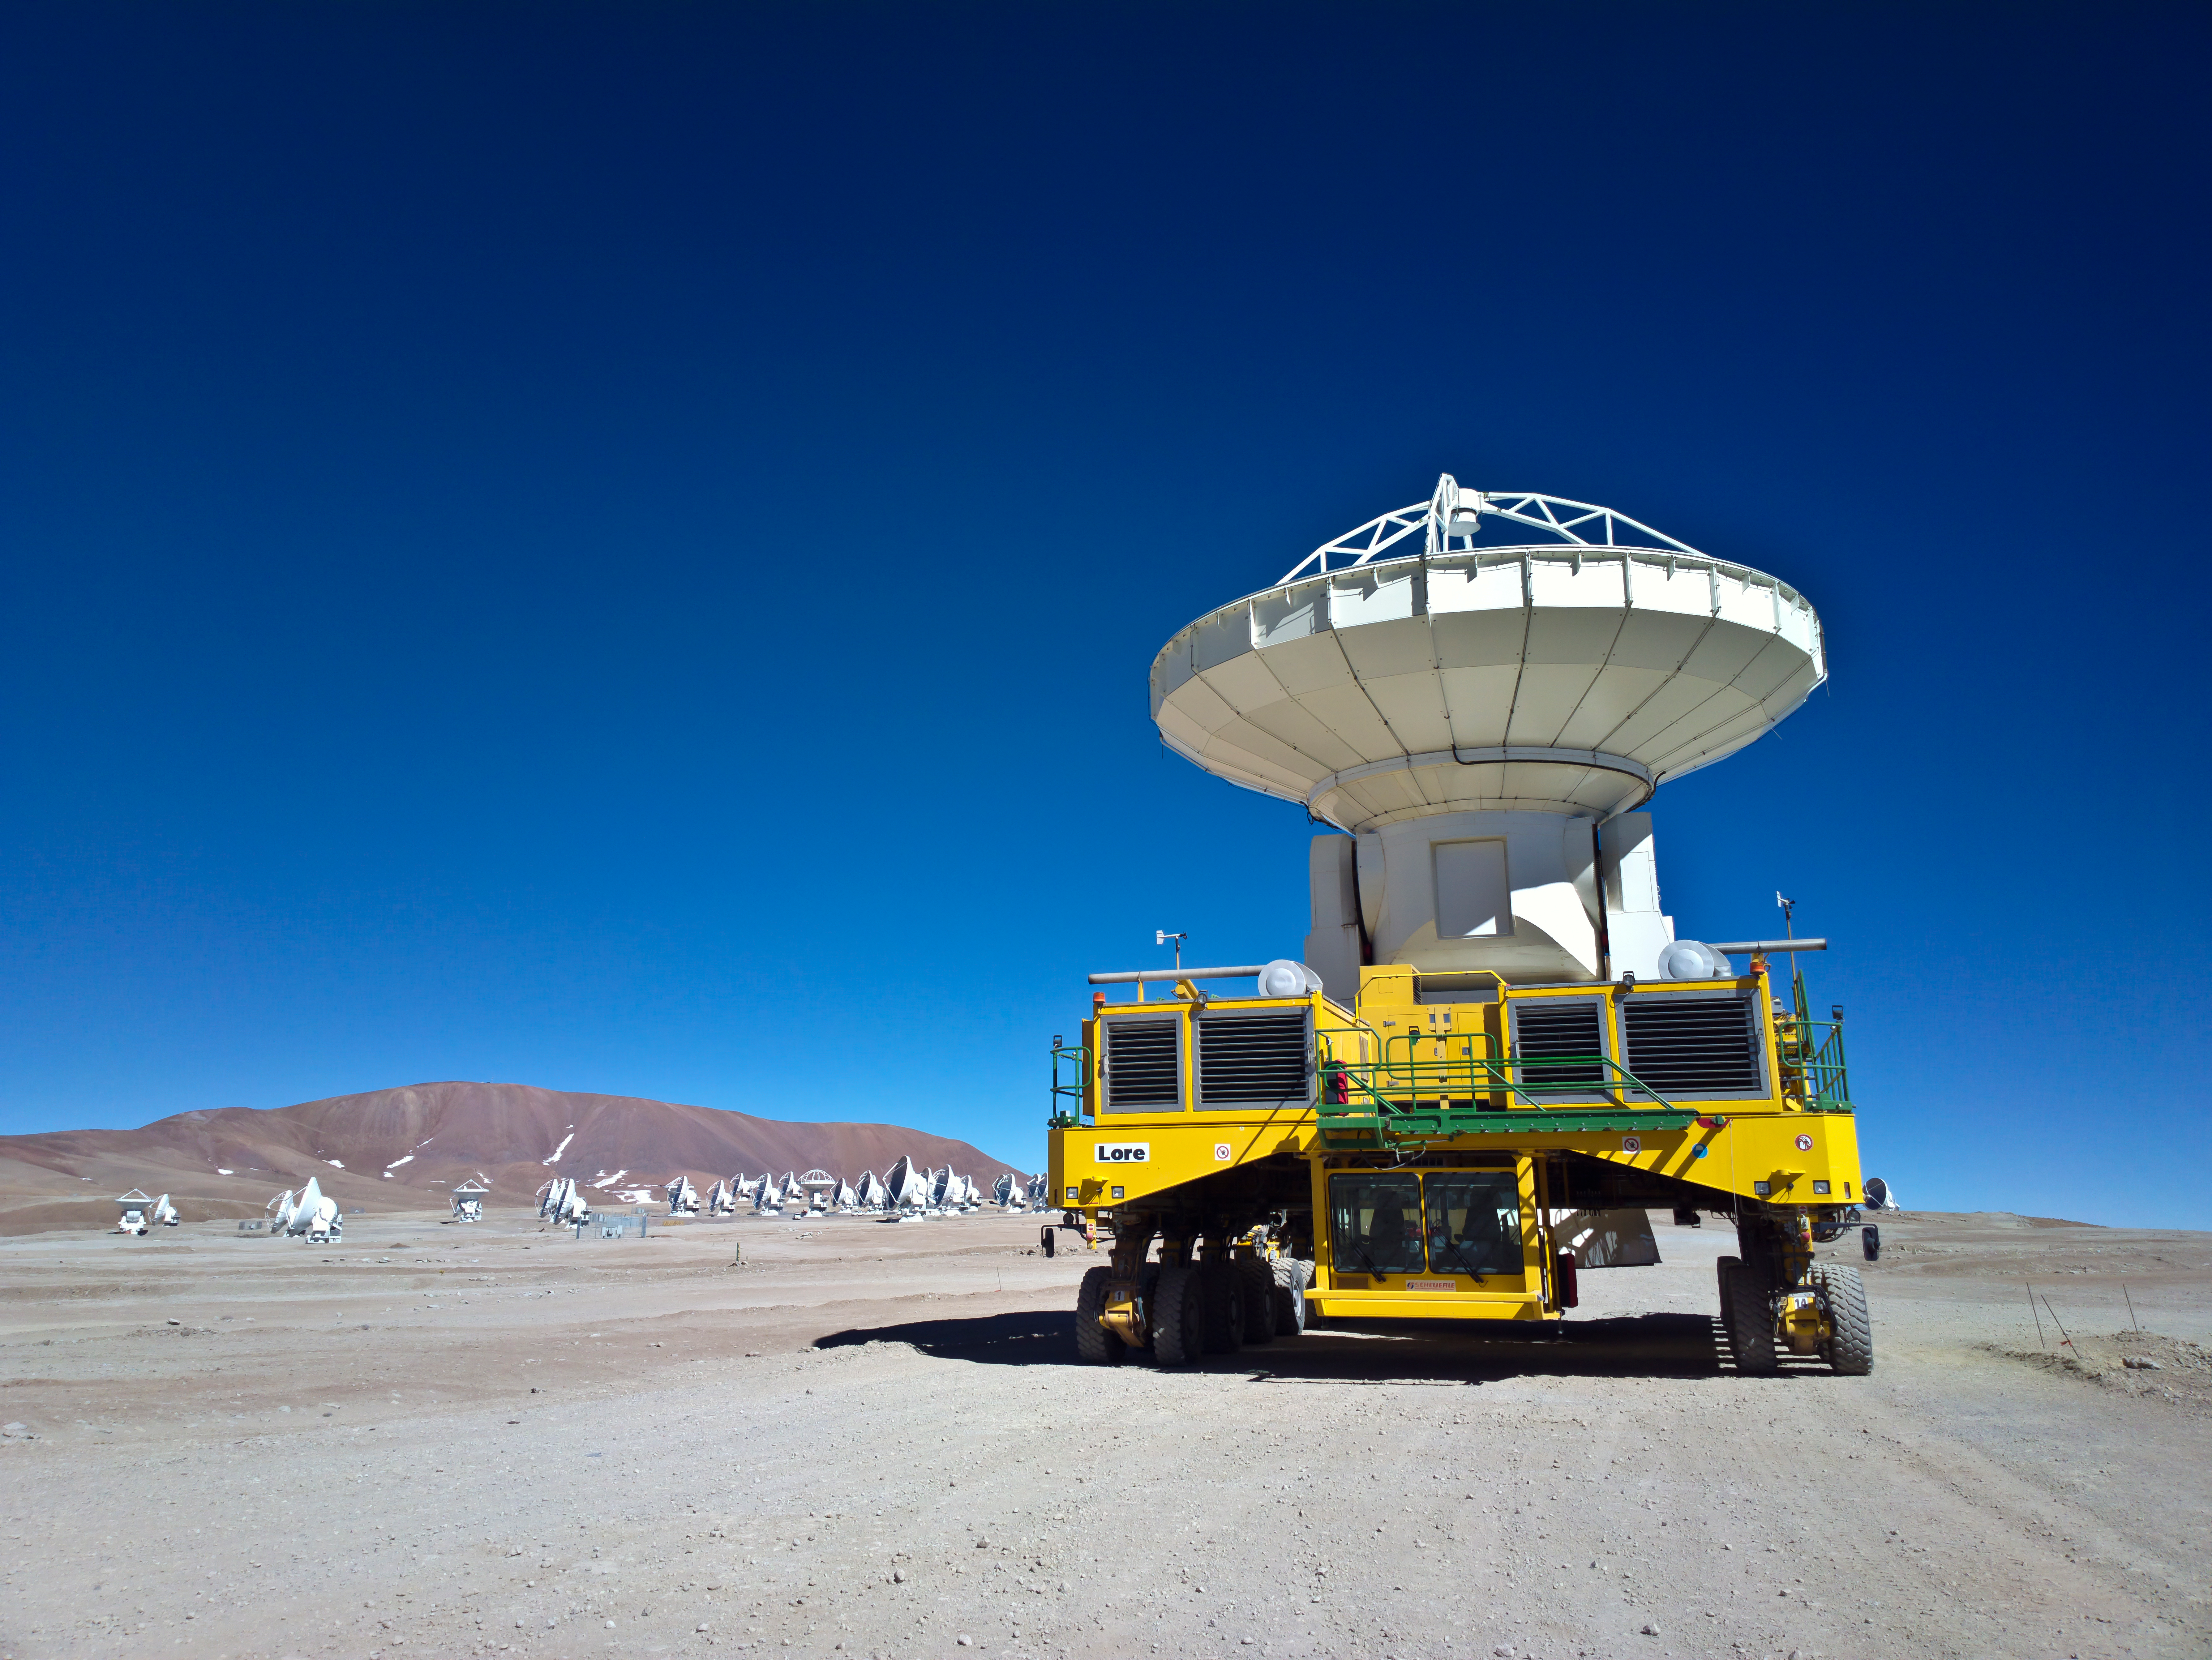

Lore at work

Lore at work , carrying a 12-meter antenna at the AOS.

Credit: Sergio Otárola - ALMA (ESO/NAOJ/NRAO)